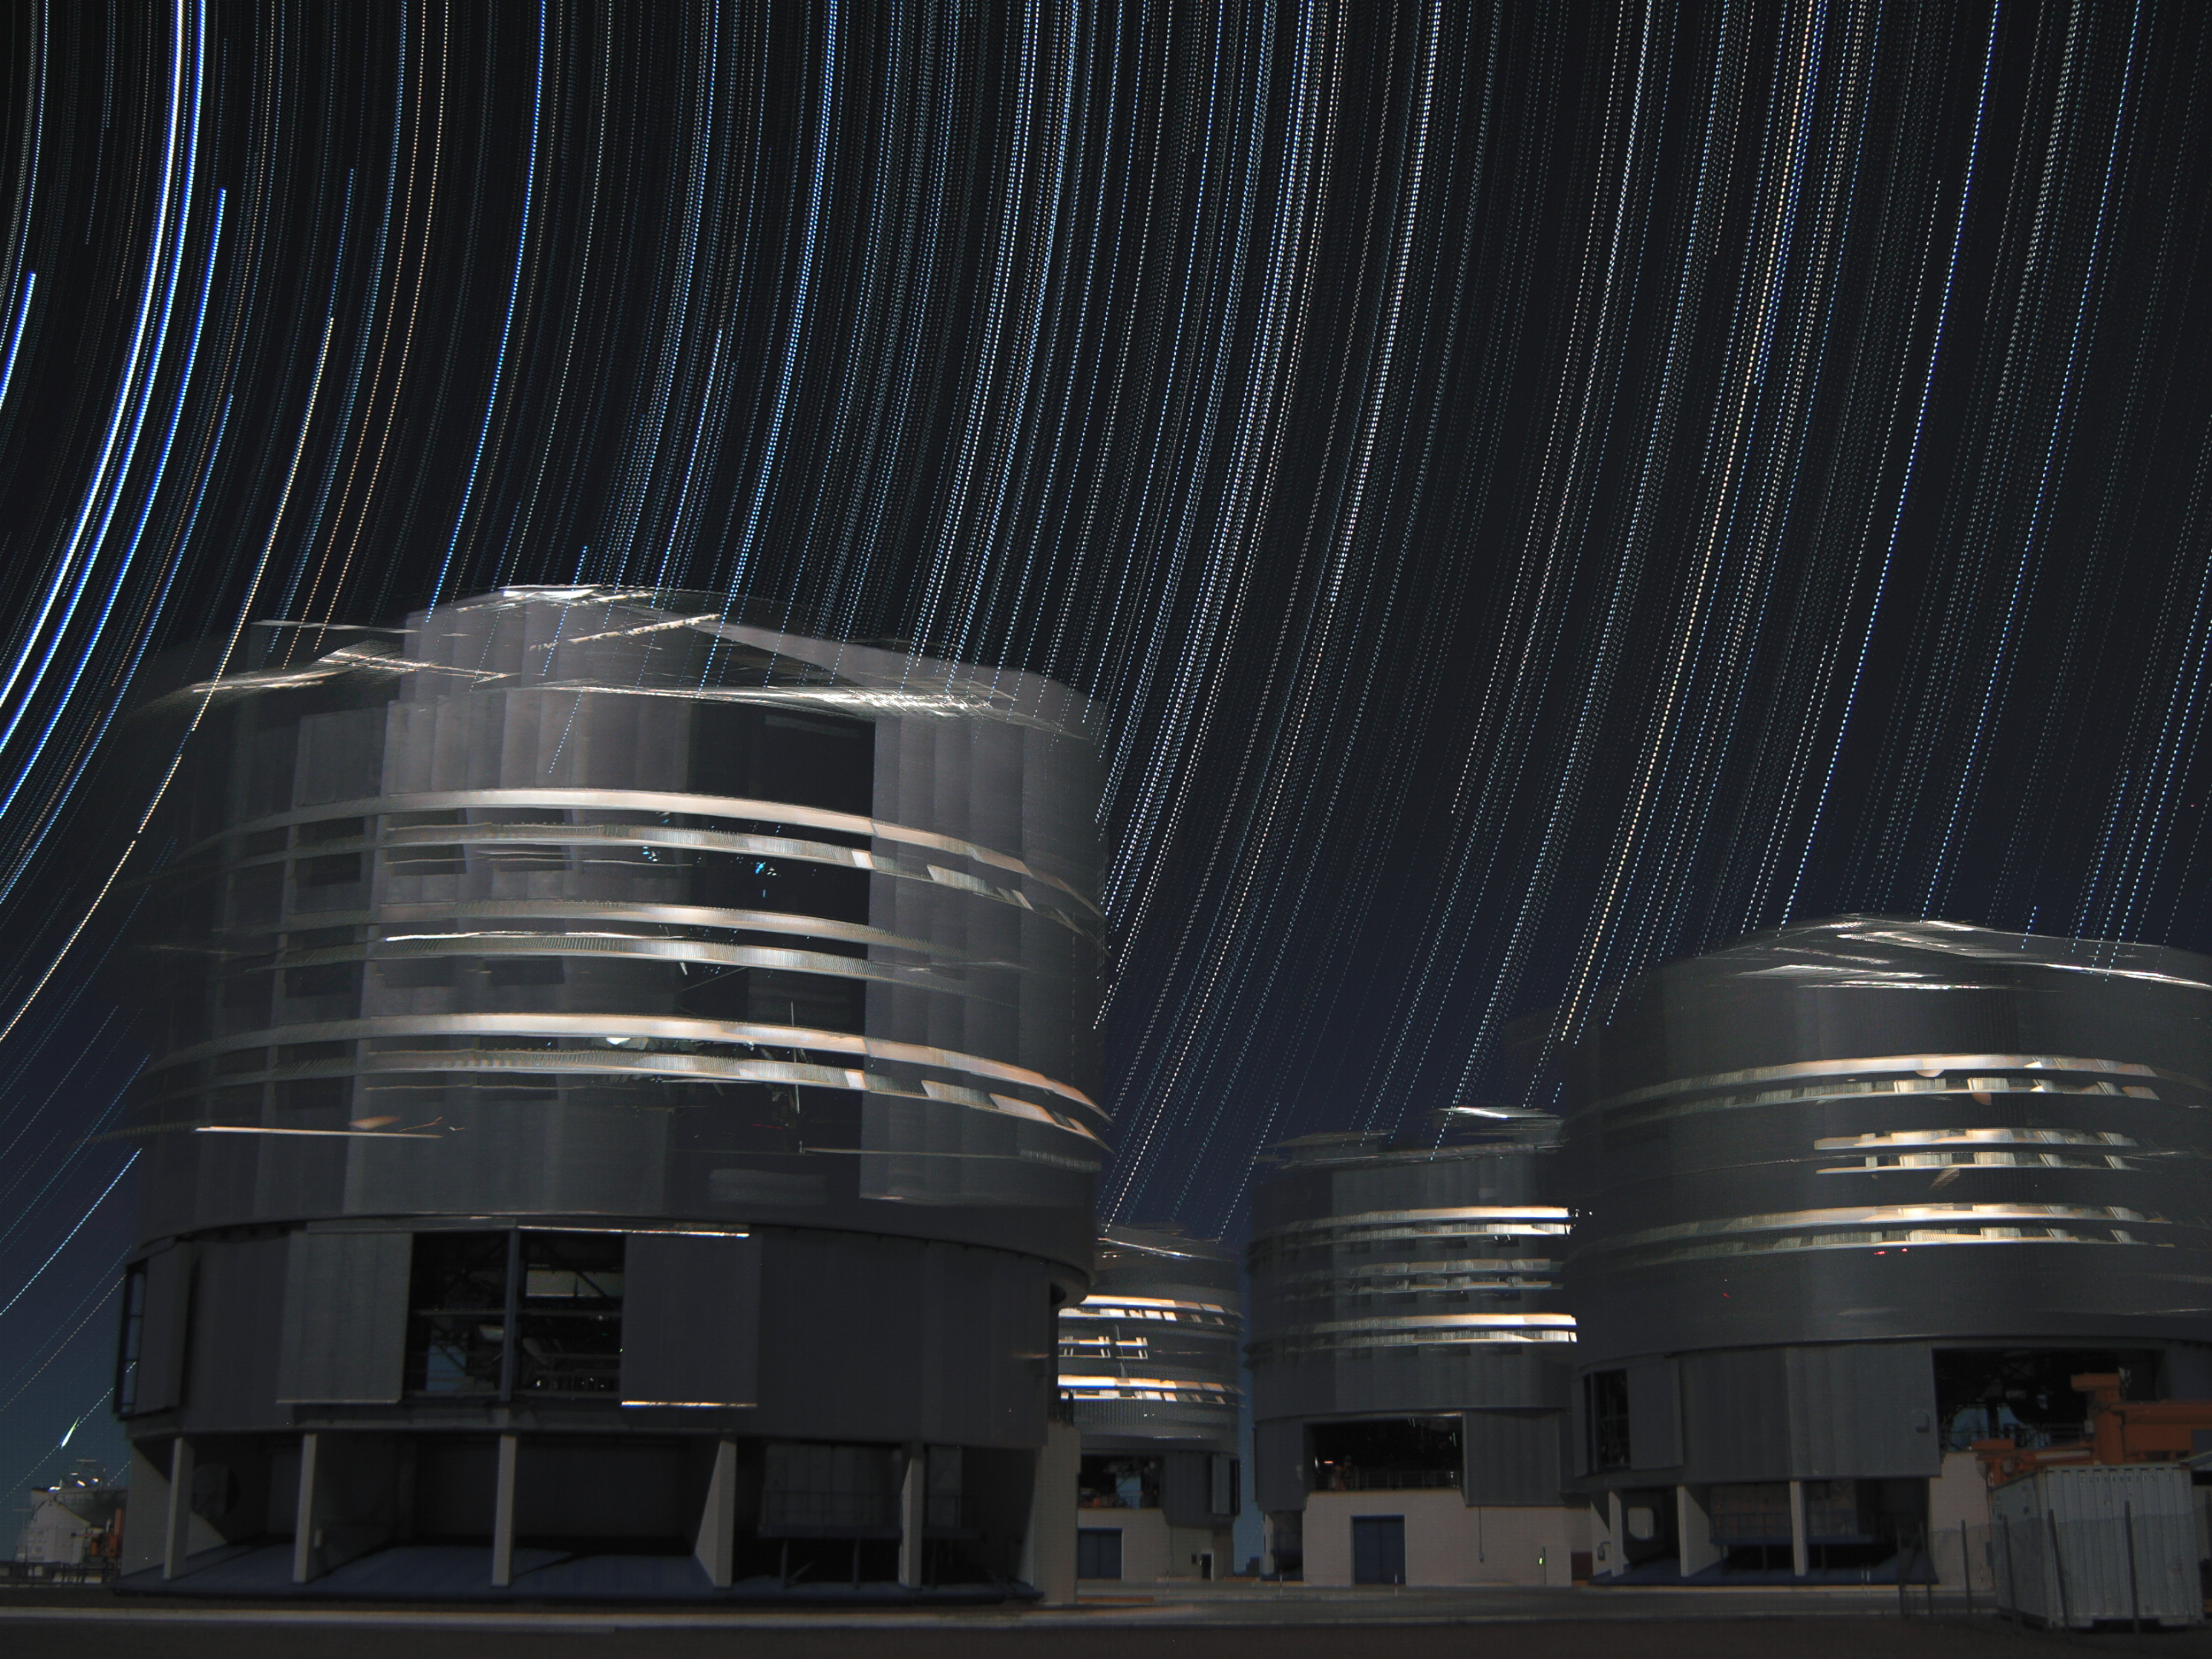

Stars dancing above the VLT

The night sky above the 2600-metre-high Cerro Paranal in the Atacama Desert in Chile is dark and clear. So clear, that very long sequences of photos can easily be taken without a single cloud obscuring the stars as they rotate around the southern celestial pole.

The site is home to ESO’s Very Large Telescope (VLT) array. Its four 8.2-metre Unit Telescopes dominate this image made by Farid Char, a student at Chile’s Universidad Católica del Norte. One of the smaller Auxiliary Telescopes is also visible, hiding in the background in the bottom left corner.

But the star of the show is the striking starry sky. Made by combining 450 exposures of 20 seconds each, the image captures the apparent stellar movement during two and a half hours. This movement, signalled by dotted trails, is illusory: the Earth, and not the stars, is rotating as time goes by.

The sequence has also captured the Unit Telescopes as they observe different objects in the night sky over the hours, transforming their precise motions into a seemingly frenetic blur of activity. What’s more, one of the exposures has even caught a shooting star, seen as a small trail above the Auxiliary Telescope in the bottom left of the image.

Credit: F. Char/ESO